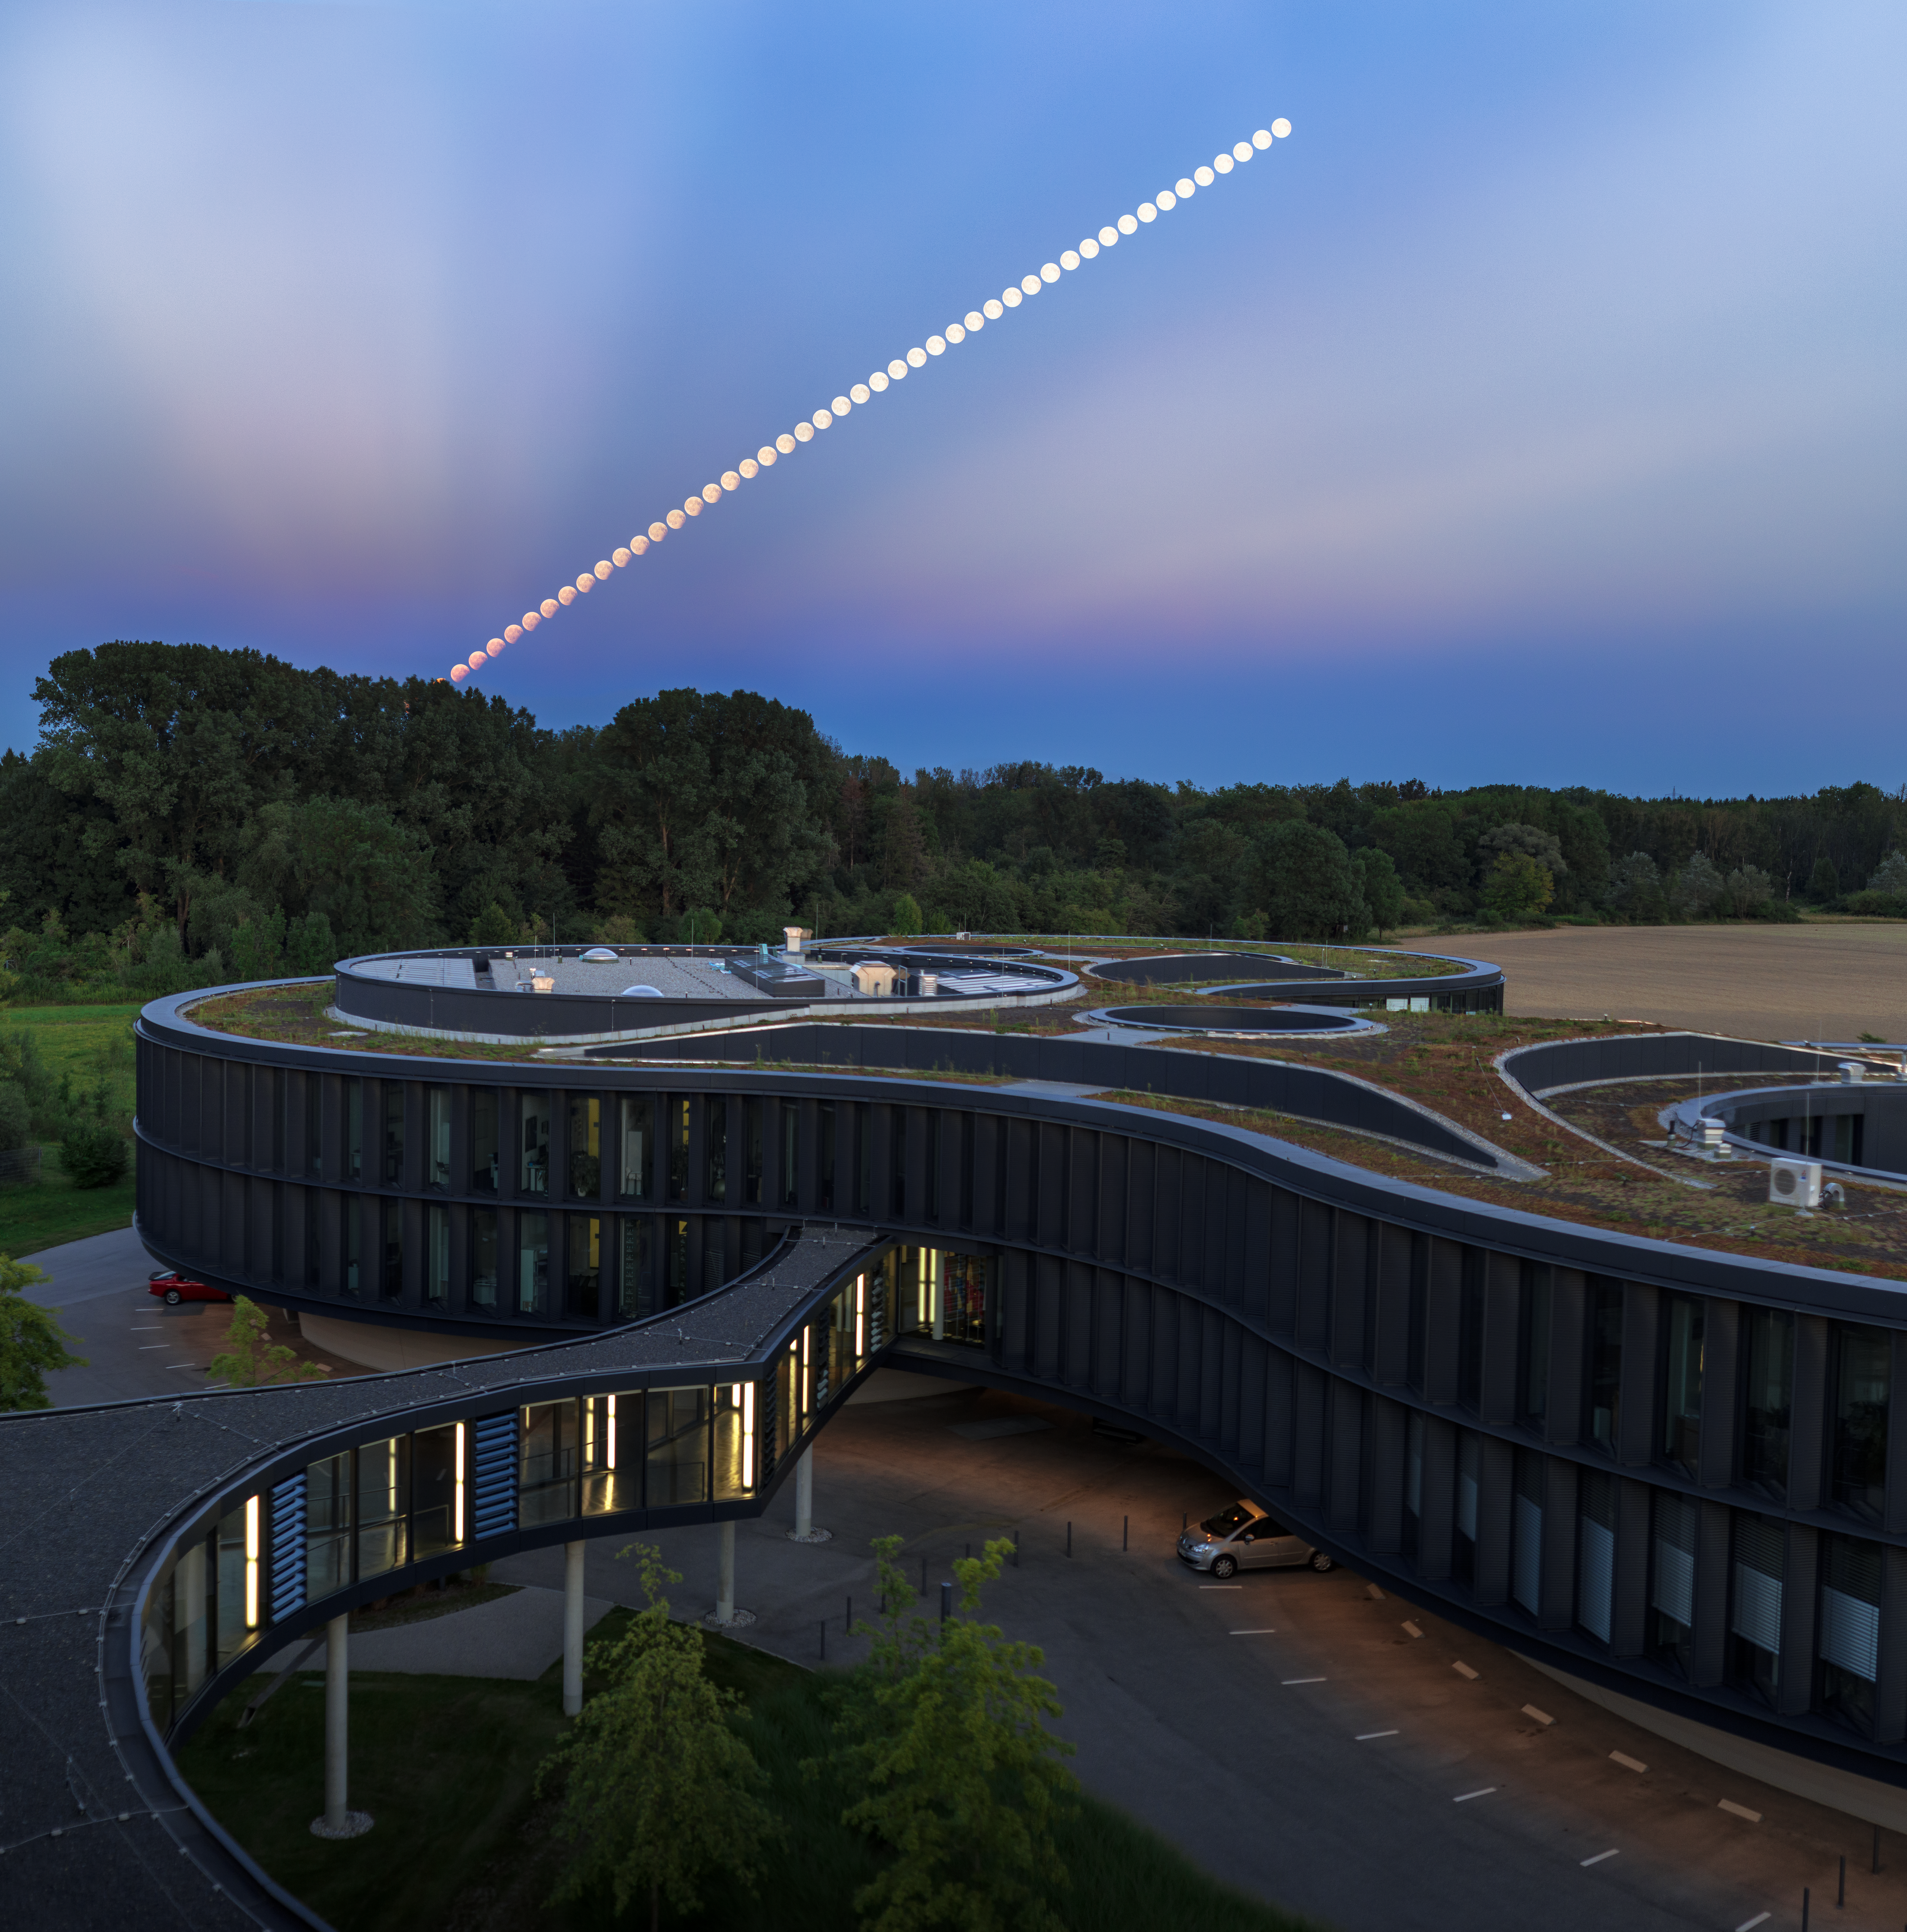

Lunar Eclipse @ ESO

During the early evening of 7 August, a partial lunar eclipse was visible in the sky above the ESO Headquarters in Garching bei München, Germany.

A lunar eclipse occurs when the Earth, Moon and Sun are aligned, and the Earth casts a shadow on the Moon. This time, only a small part of the Moon entered the Earth’s inner shadow, the umbra, but it still made for a stunning view.

While observing from the rooftop of the ESO Headquarters building, ESO Photo Ambassador Petr Horálek captured the eclipse along with spectacular rays from the setting Sun behind him, known as anticrepuscular rays — a union of astronomical and atmospherical phenomena. The Picture of the Week shown here is a compilation of over 50 images of the eclipse, starting from the peak of the eclipse just as the Moon rose above the horizon, to the eclipse’s conclusion when the Moon was high in the sky.

Horálek captured the eclipse near its peak in a second photo. The entire Moon is turned red by its light scattering through the Earth’s atmosphere. Meanwhile, the bottom right part of the full Moon blends into the sky having entered the umbra of the Earth’s shadow.

Europe’s next lunar eclipse will be a total eclipse, visible on 27 July, 2018.

Credit: ESO/P. Horálek